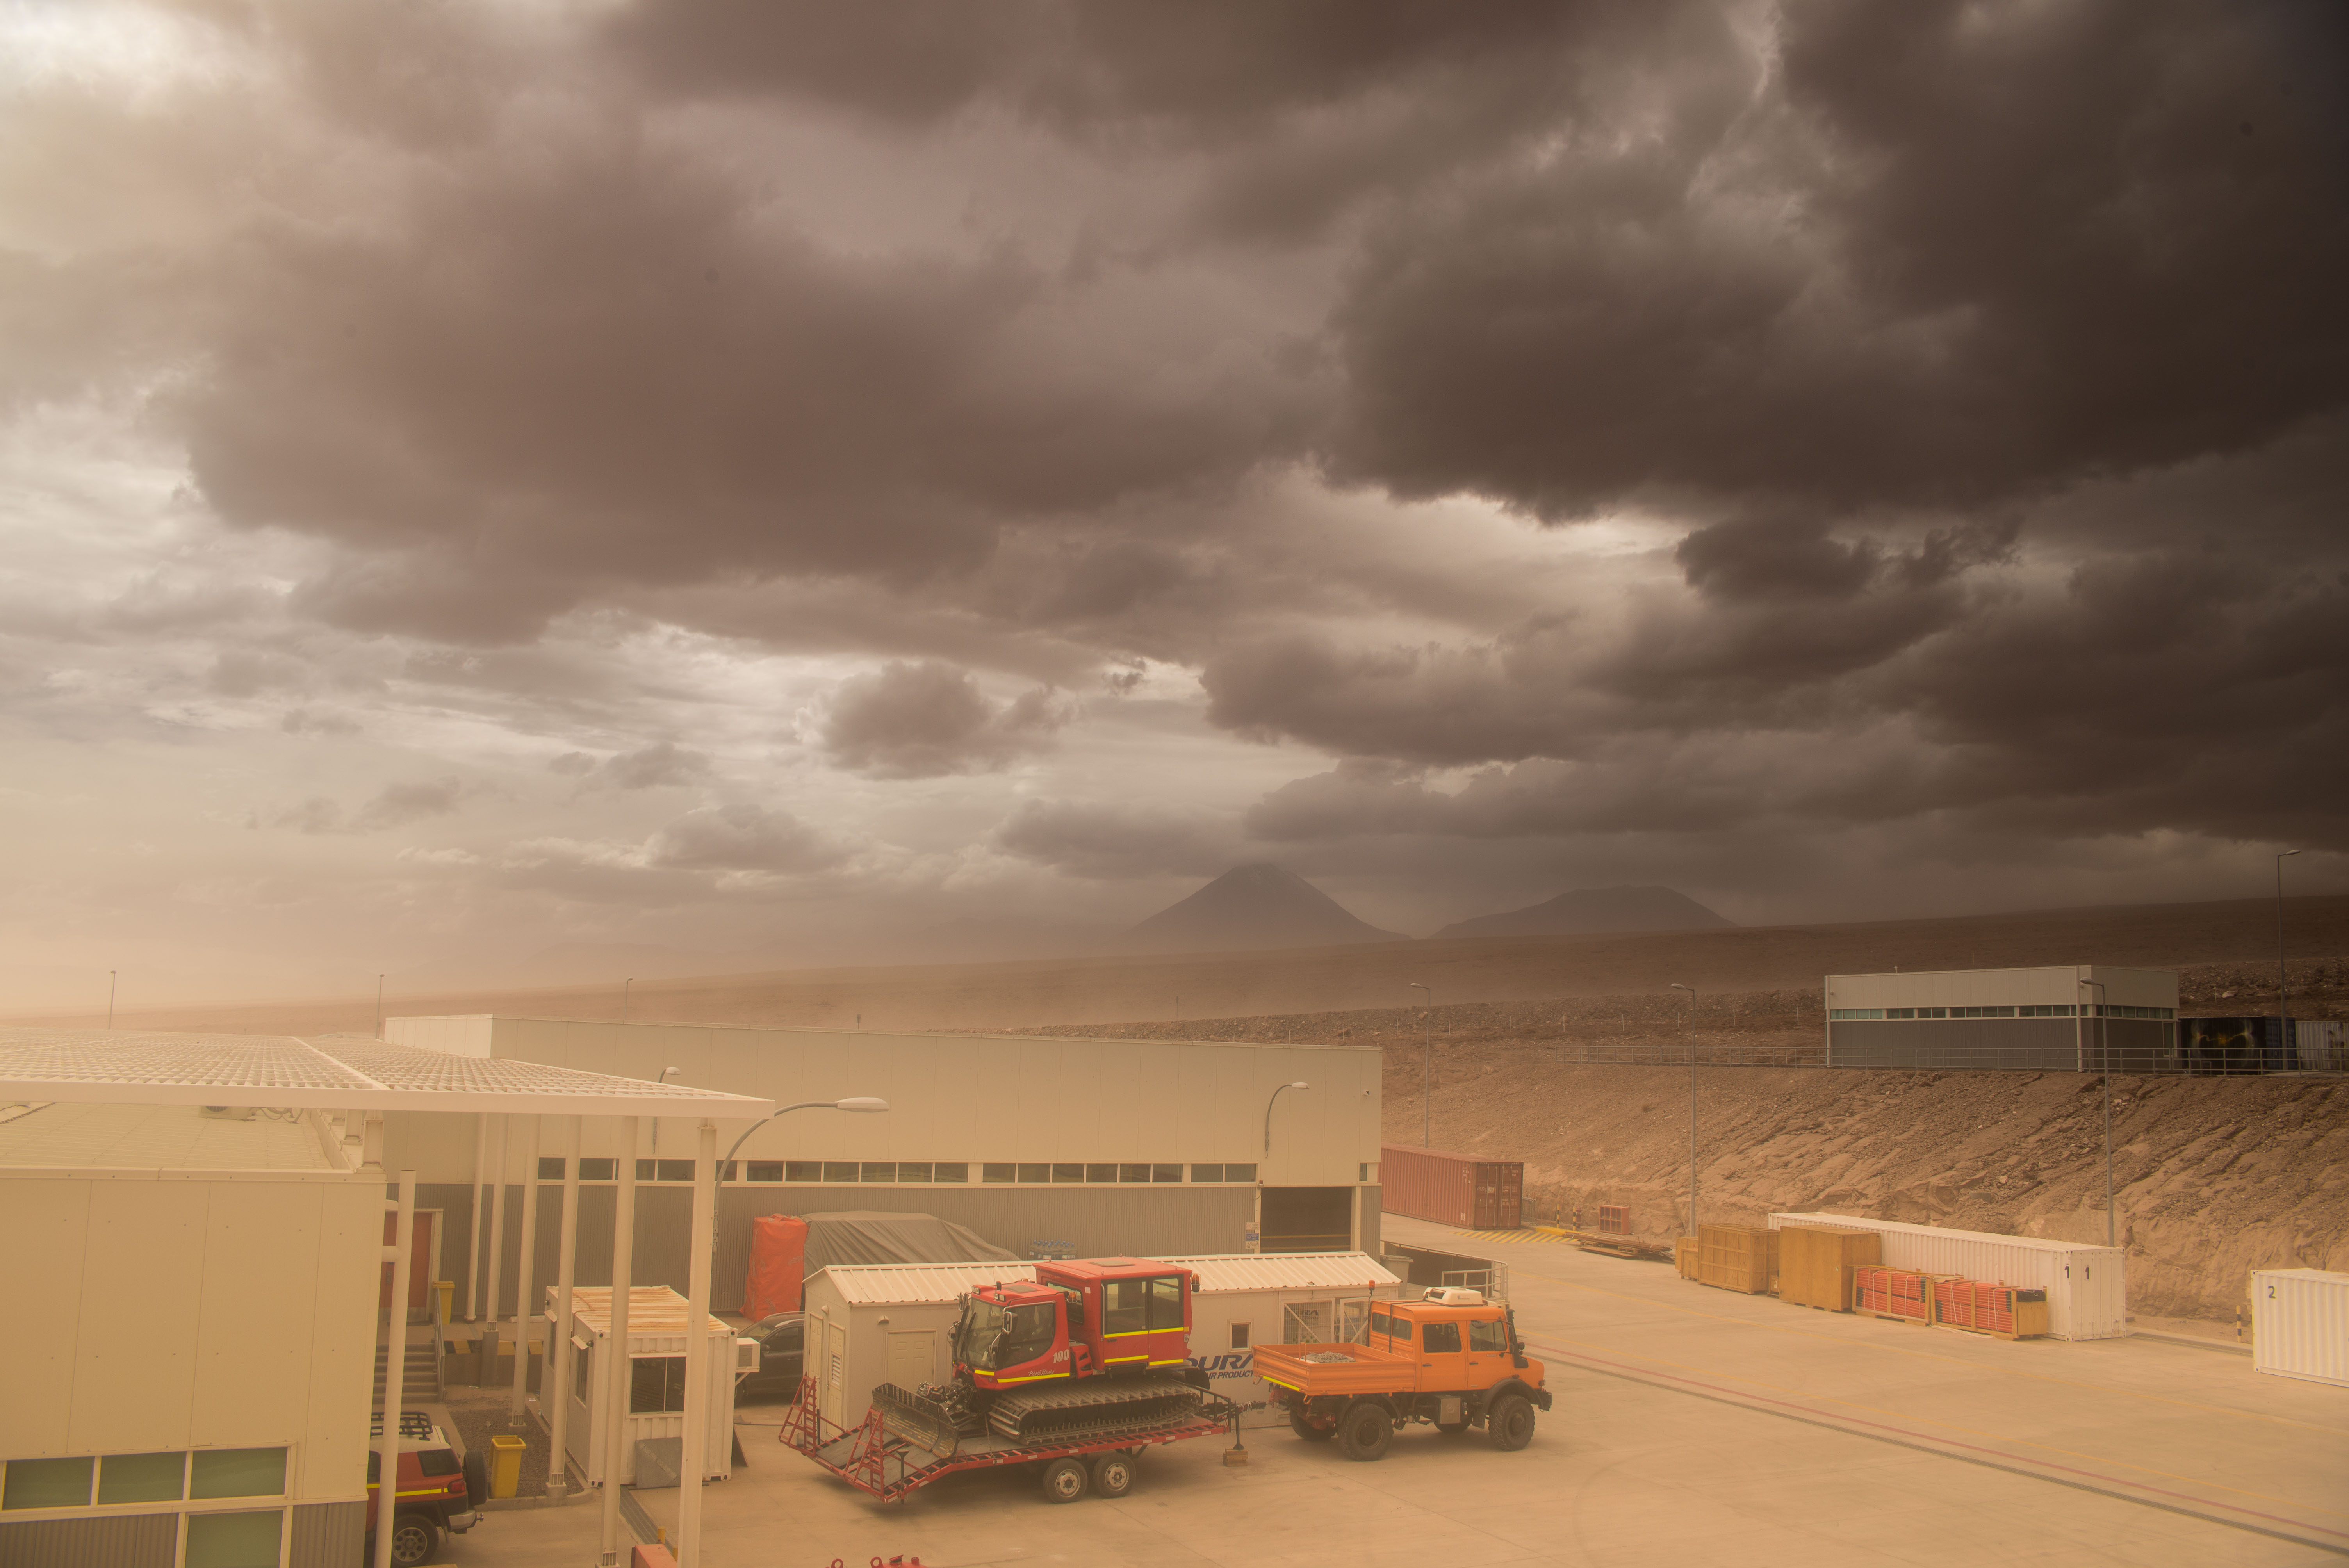

A sand storm hit the OSF

A sand storm hit the OSF on July 2016, while the AOS was covered by dark clouds and the snow covered the Chajnantor Plateau.

Credit: Sergio Otárola - ALMA (ESO/NAOJ/NRAO)